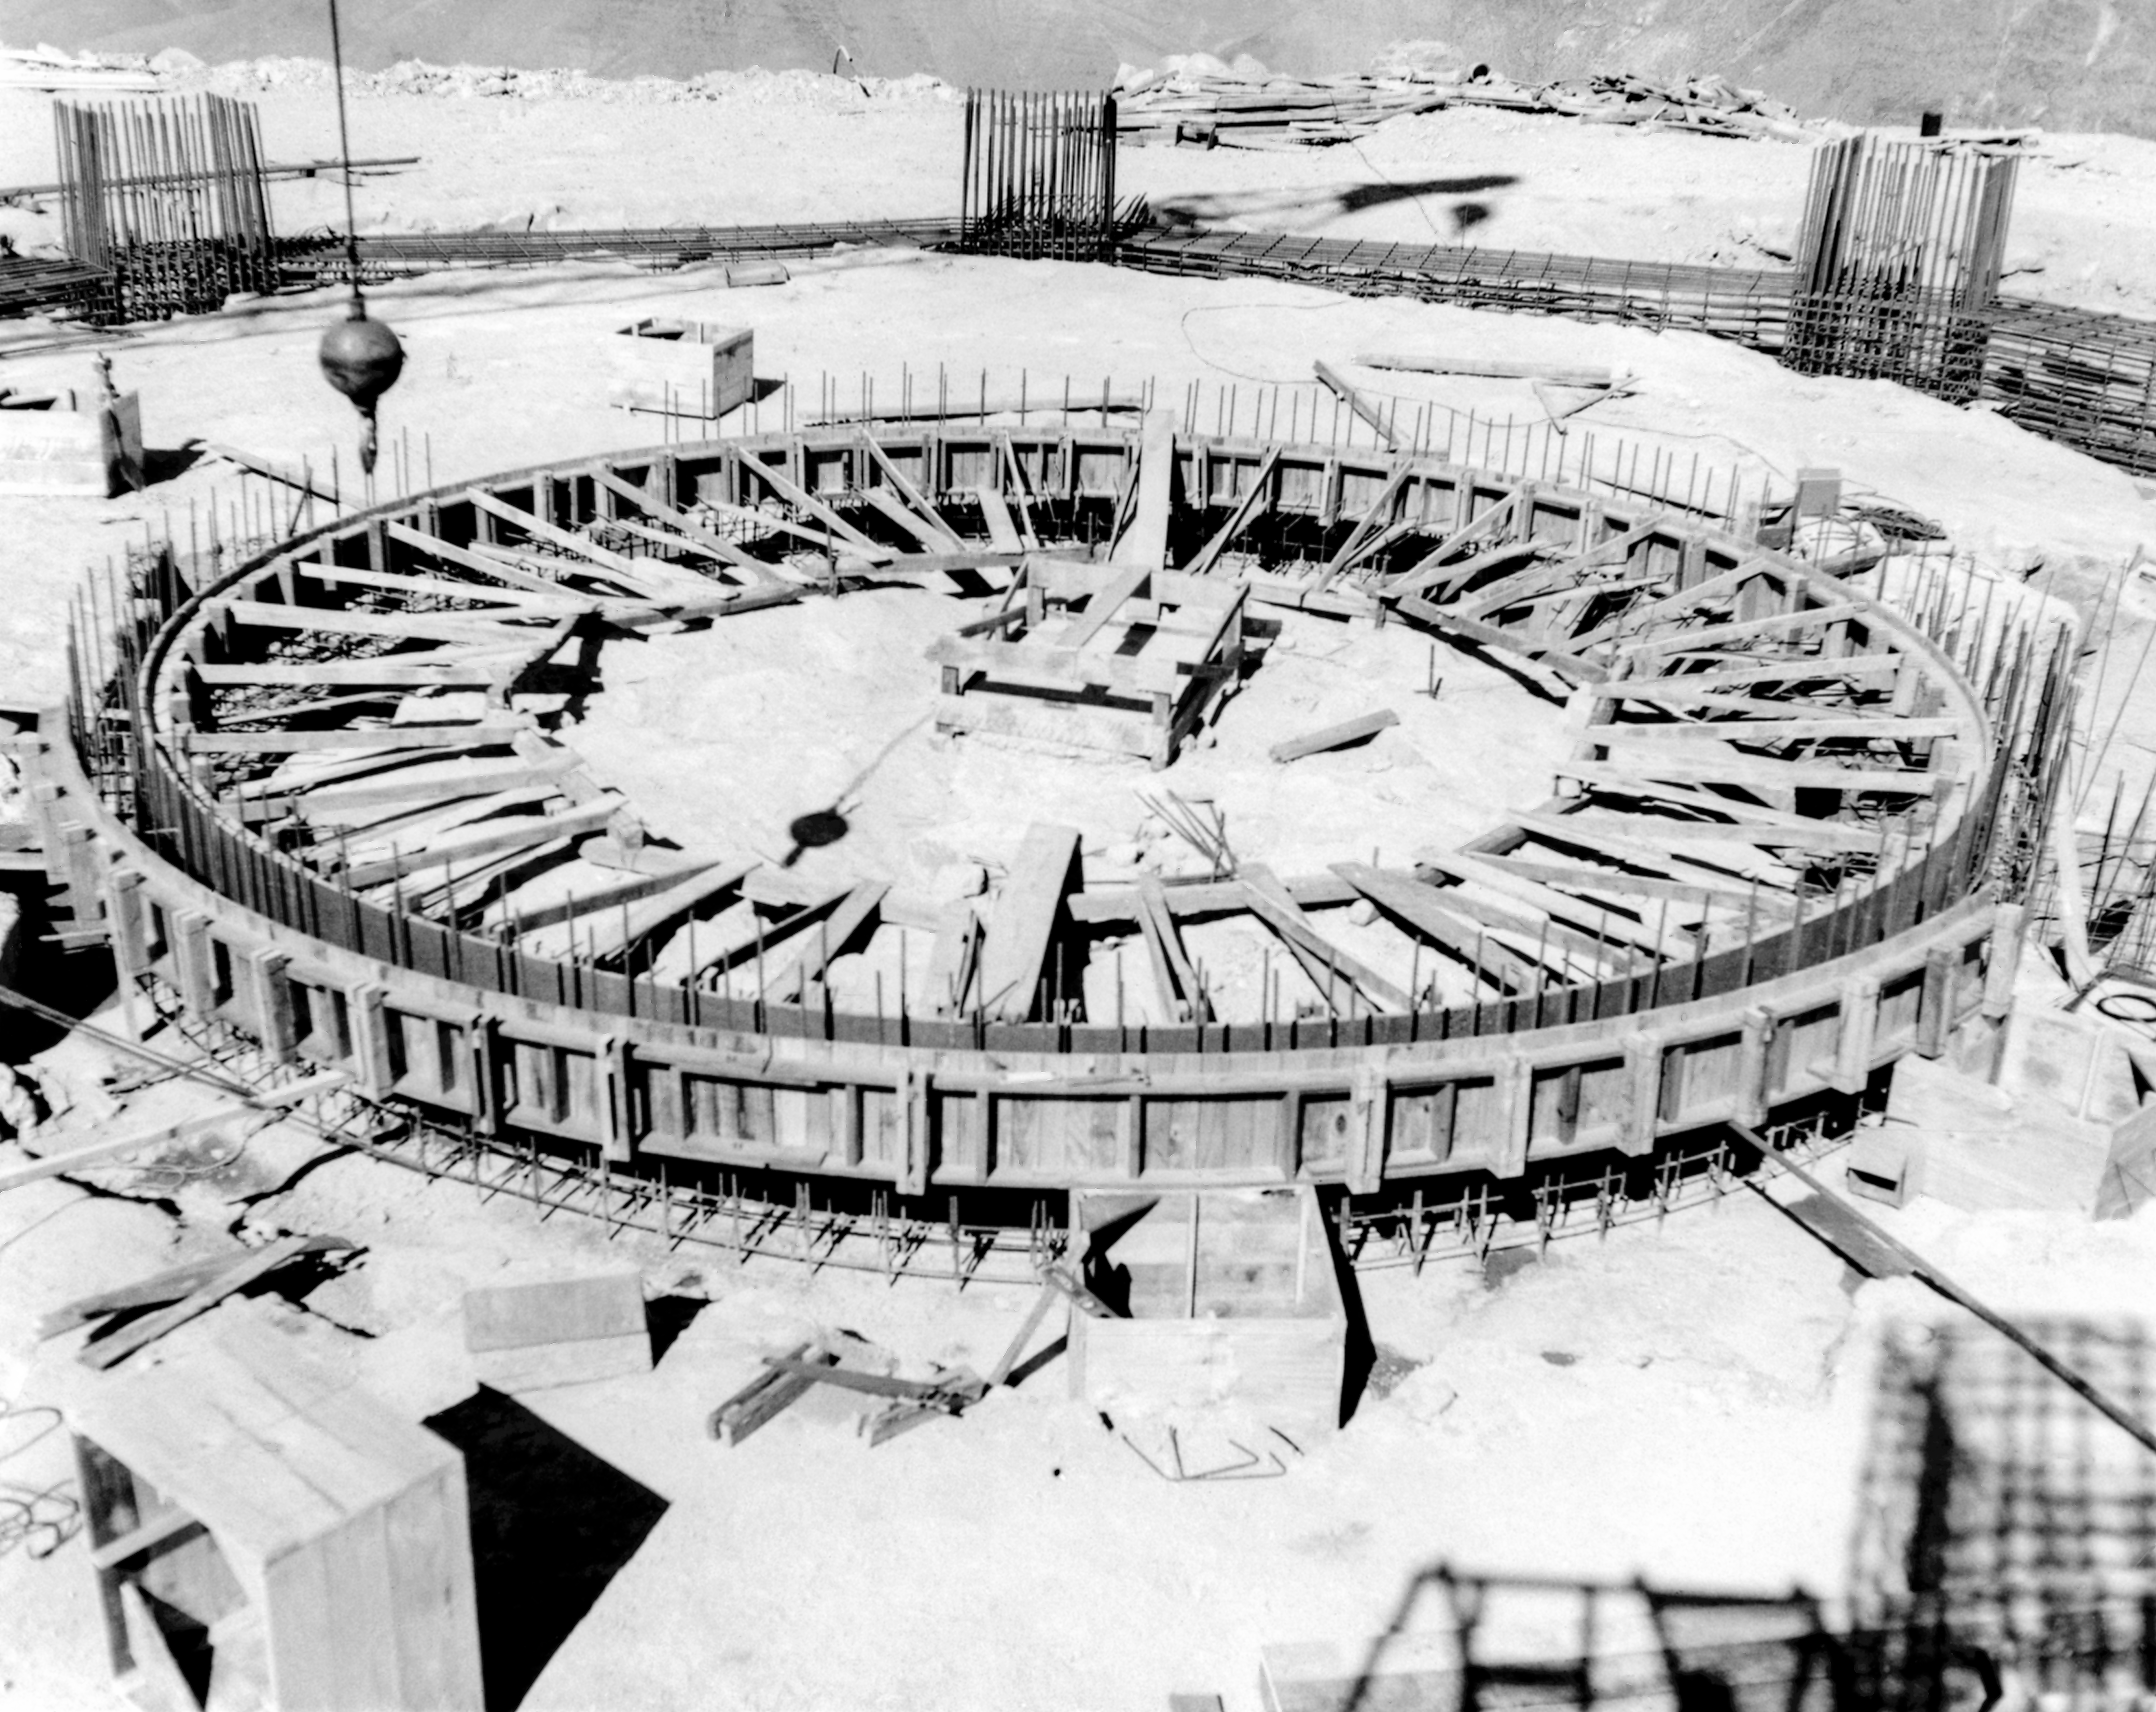

CTIO History - Construction on Víctor M. Blanco 4-meter Telescope

A historical photo of the construction of the Víctor M. Blanco 4-meter Telescope at Cerro Tololo Inter-American Observatory (CTIO), a Program of NSF NOIRLab, in Chile.

This image is part of NSF NOIRLab’s historical archives.

Credit: CTIO/NOIRLab/NSF/AURA/R. González